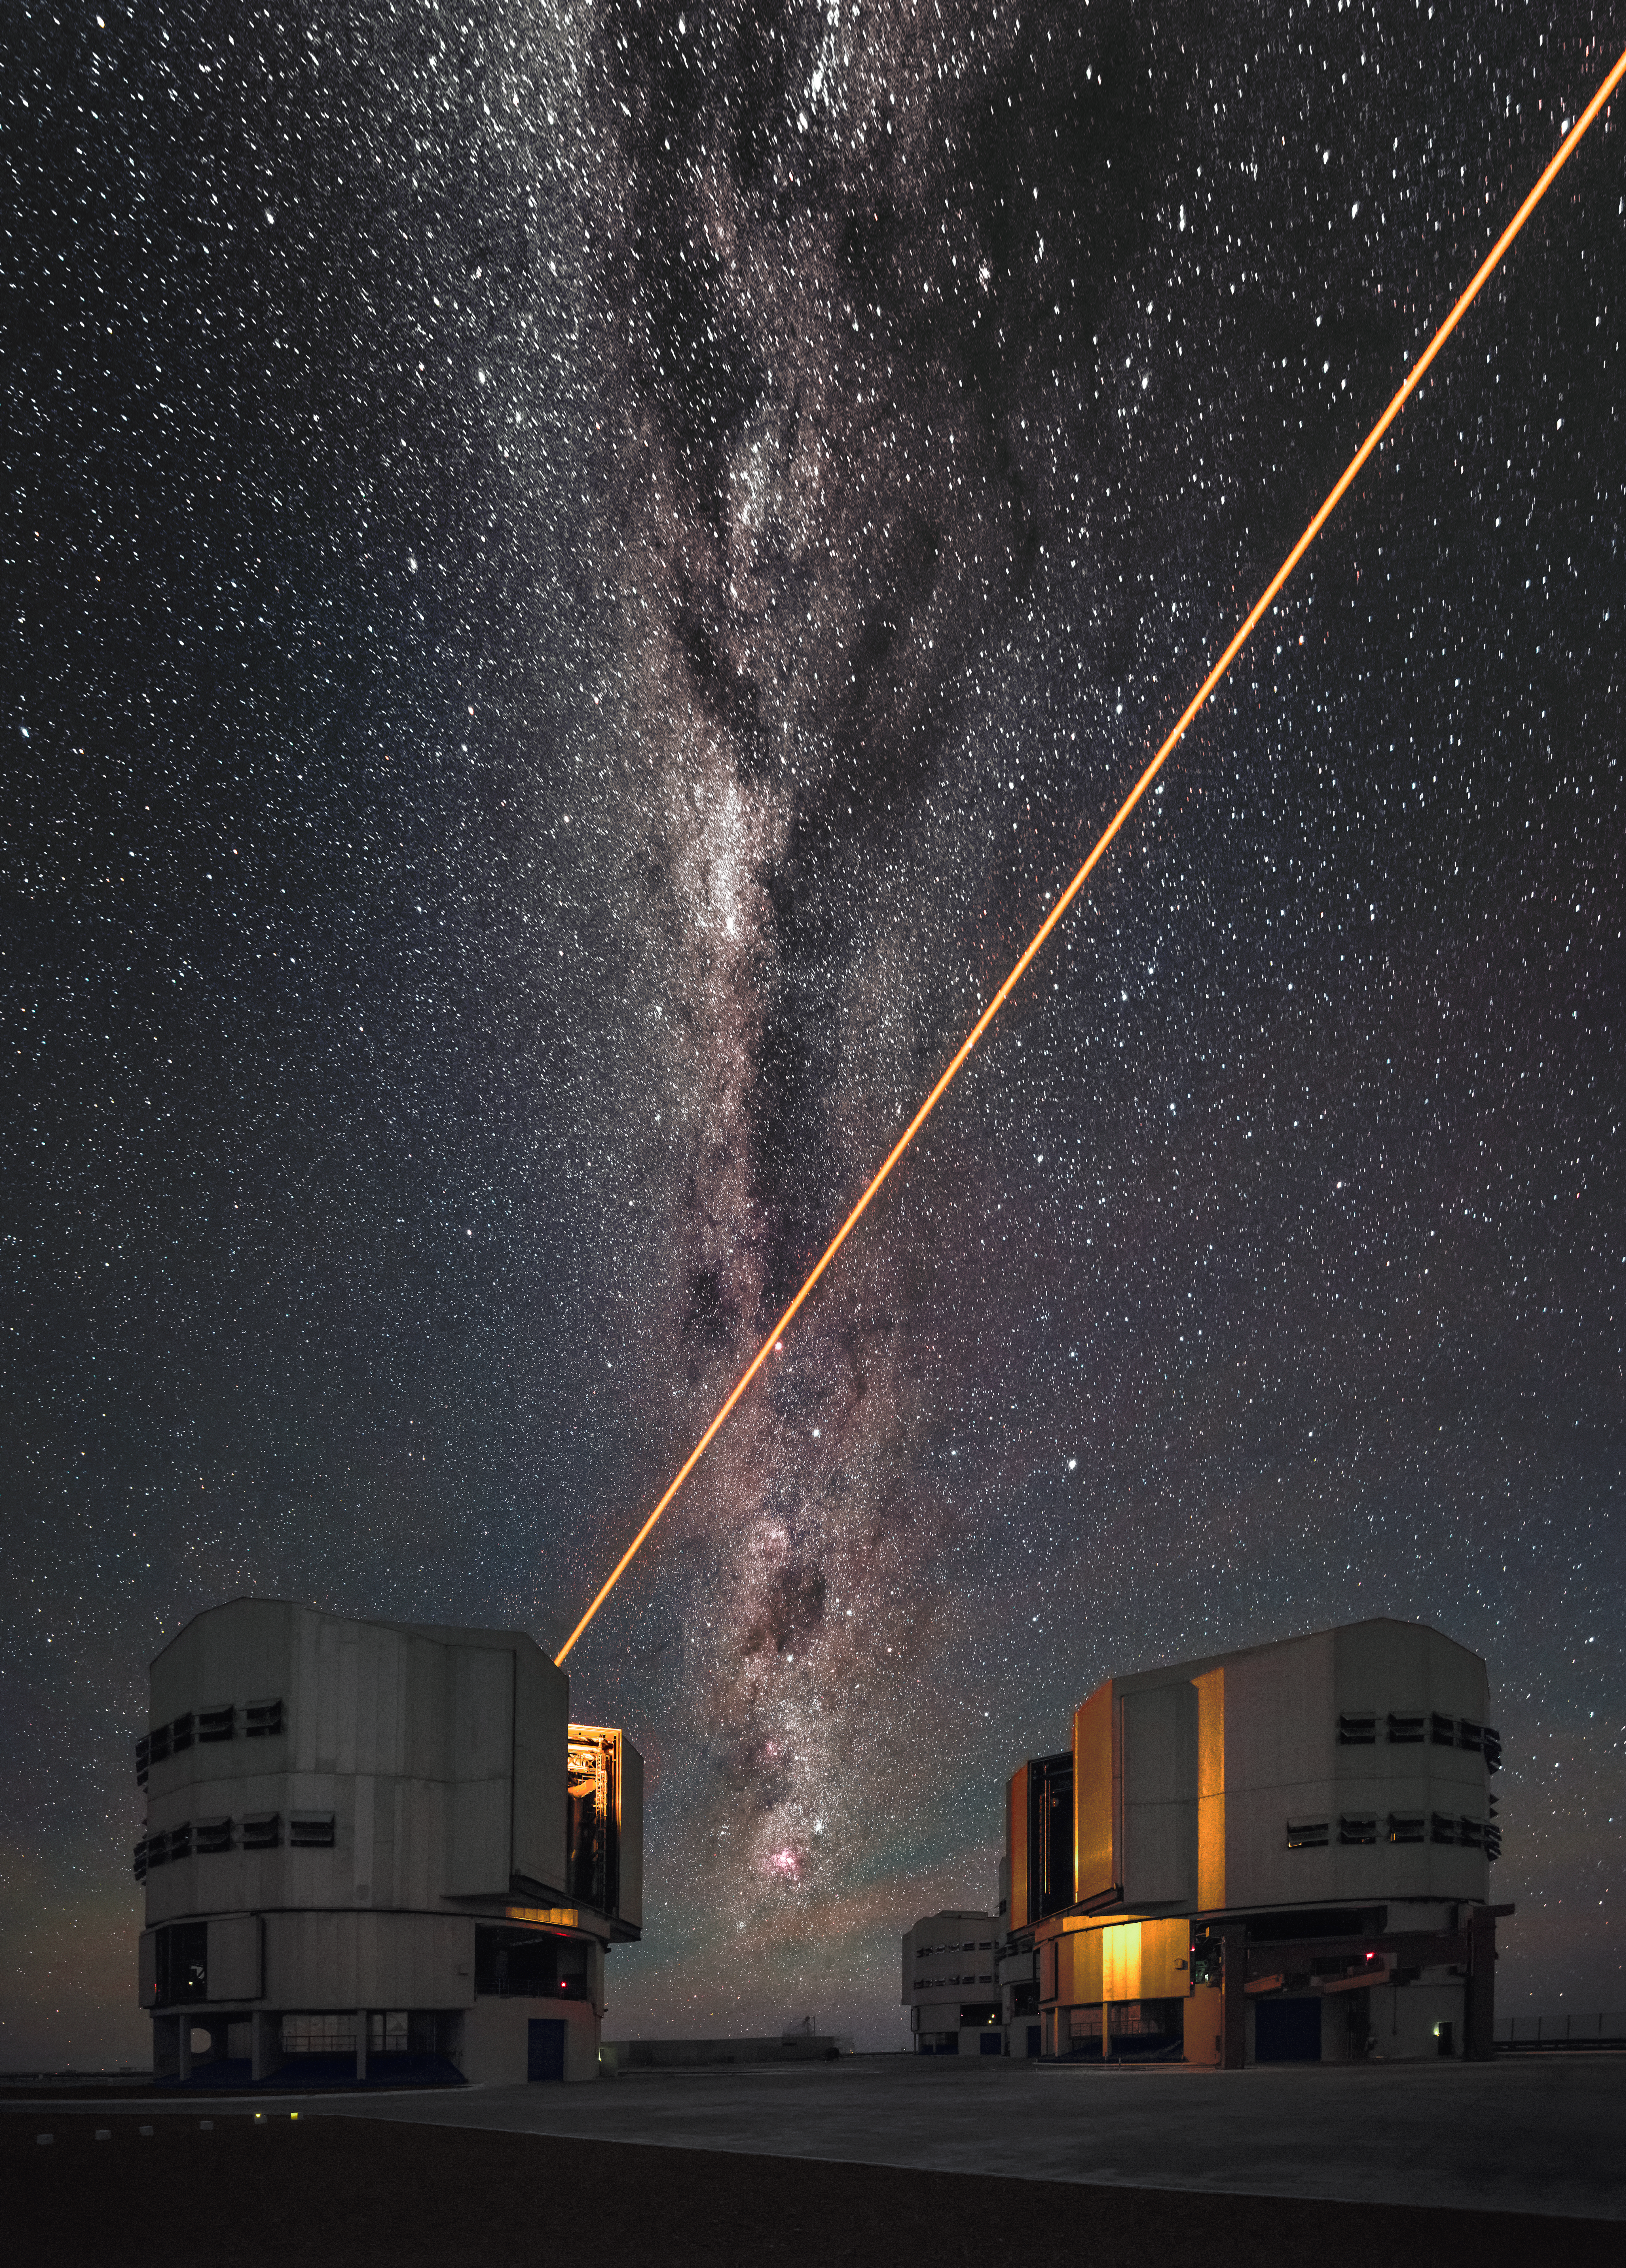

VLT's Laser Guide Star

The unmistakable orange glow of a Laser Guide Star emanates from one of the Very Large Telescope's (VLT) 8.2-metre Unit Telescopes. Beyond, the Milky Way's intricate details are revealed — dark dust lanes intermingle with areas of faint emission. ESO's VLT is located at the Paranal Observatory in northern Chile.

Credit: ESO/A. Ghizzi Panizza (www.albertoghizzipanizza.com)